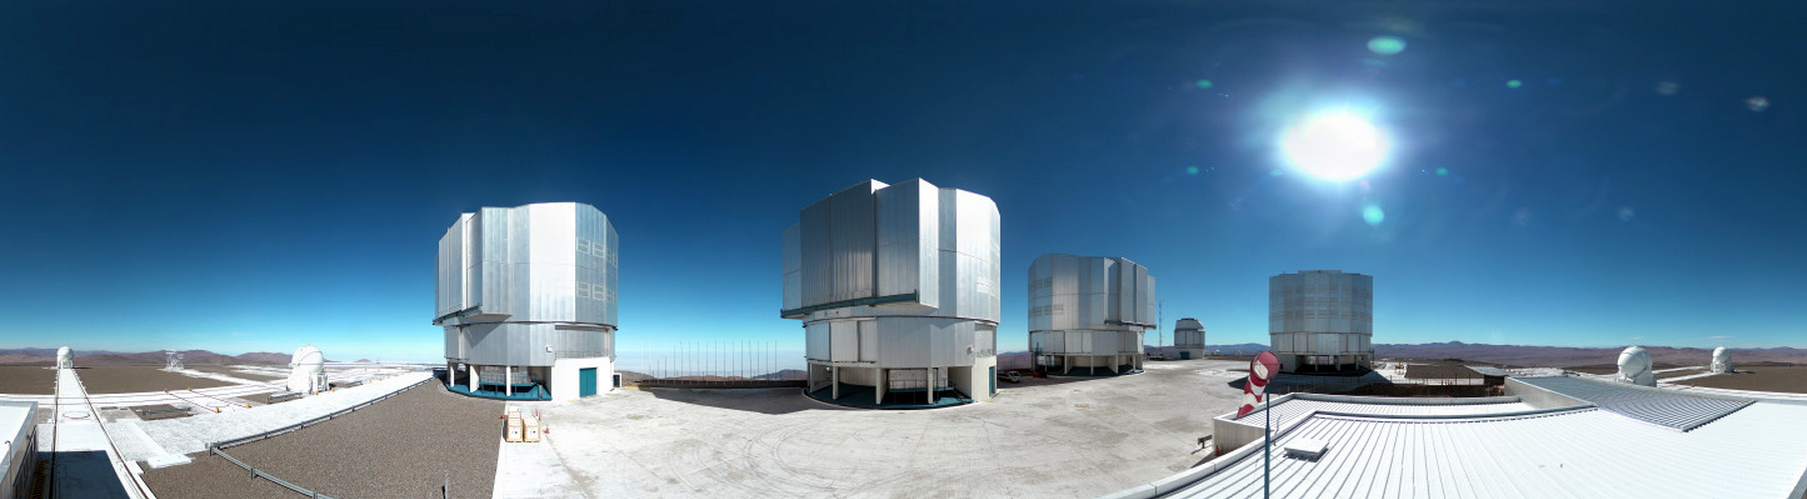

Image from panoramic webcam at Paranal

This example image from the new panoramic webcam at ESO’s Paranal Observatory in Chile shows the full platform of the Very Large Telescope, with its four Unit Telescopes, the four Auxiliary Telescopes, and the VLT Survey Telescope — as well as more distant sights such as Cerro Armazones, home of the future European Extremely Large Telescope. The live version, available on the ESO web site, is updated every hour during day time.

Credit: ESO